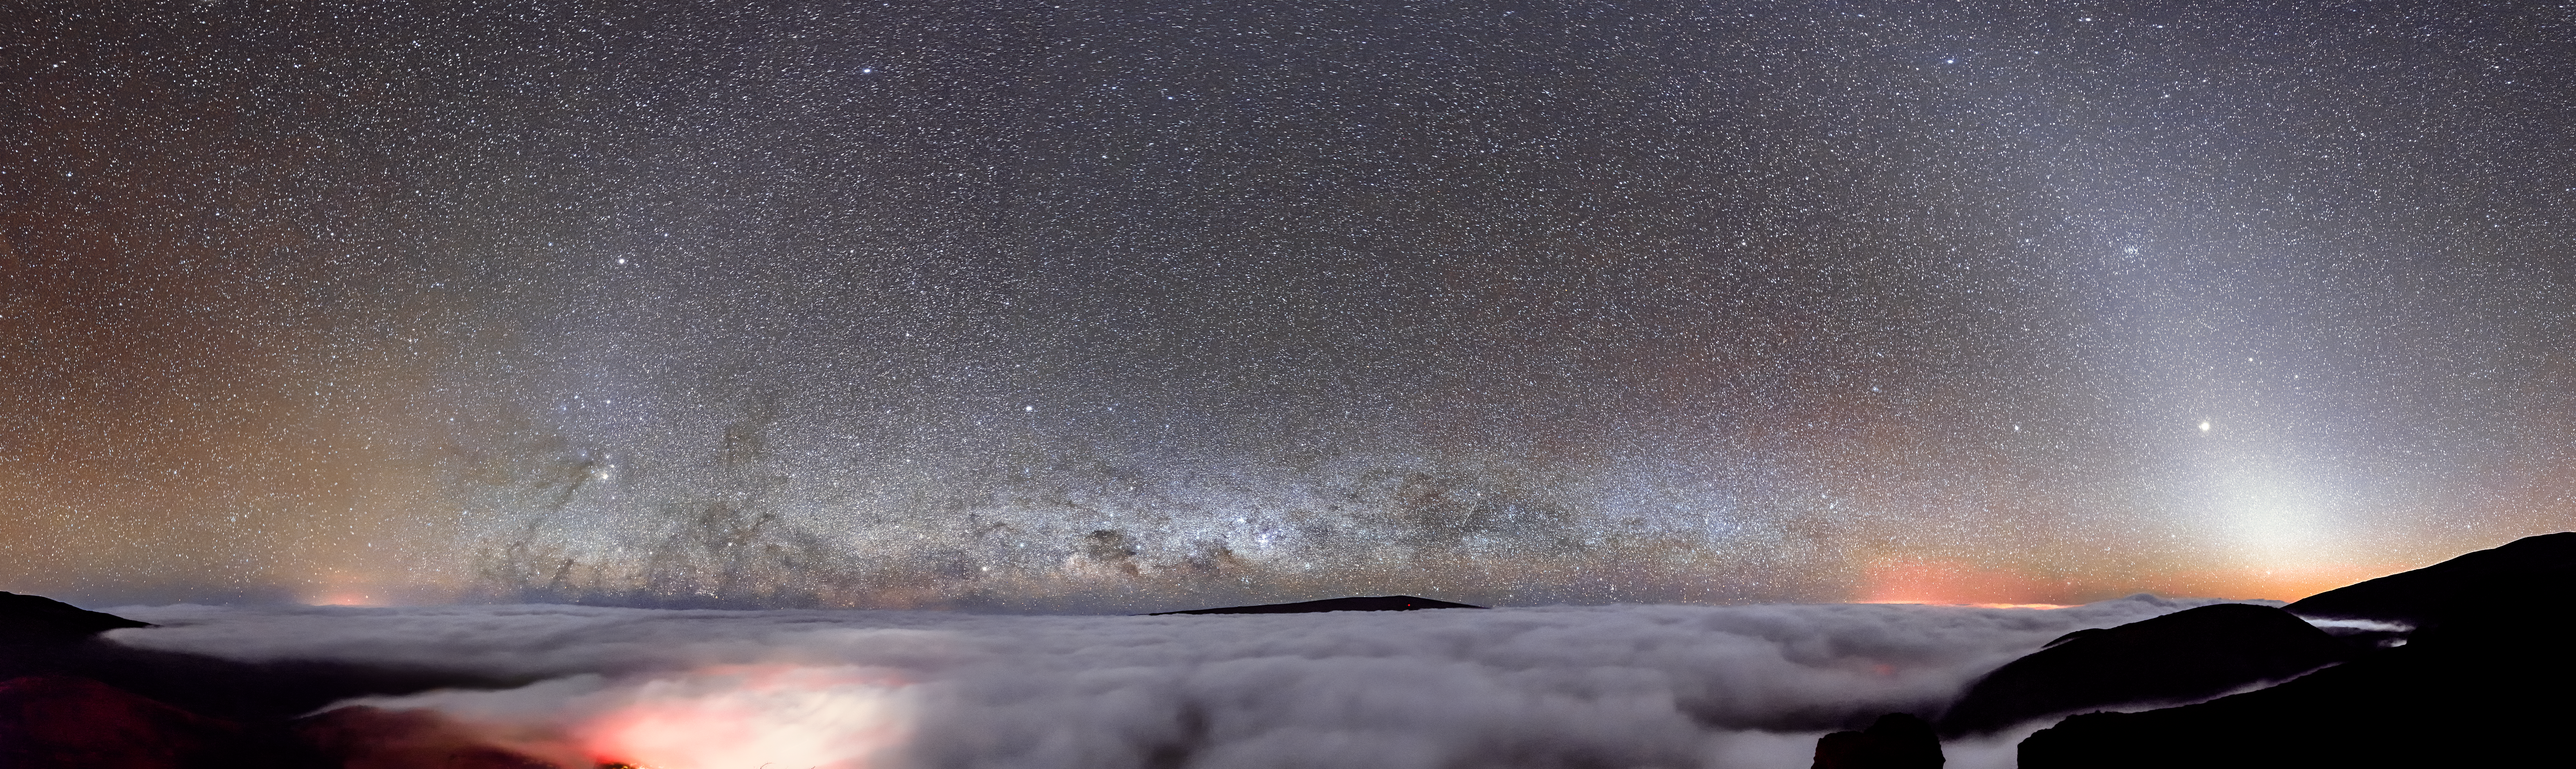

Dome of Reflection

It is easy to assume that the deep void of outer space is completely dark, given the massive distances between celestial objects, but with the proper technique the truer count of all these objects becomes visible. Gemini North, one half of the International Gemini Observatory, operated by NSF NOIRLab, beholds this ethereal view of the brimming sky. With our naked eyes, we can see about 6000 stars, out of around 200 billion in the Milky Way. And this doesn’t even include the plethora of other astronomical objects!

At the bottom of this image, the dense cloud deck below Gemini North’s position suppresses light pollution from neighboring cities. This blanket facilitates a substantially darker and clearer night, and light from fainter stars can more easily be captured. Appearing like a reflection of the clouds, the Milky Way itself is visible on the Hawaiian horizon. Also at the horizon, a bright band glows from the right half of the image — this is sunlight reflecting off of interplanetary dust, creating zodiacal light. On the opposite side of the horizon shines a splash of backscattered sunlight called the gegenschein.

Credit: International Gemini Observatory/NOIRLab/NSF/AURA/J. Chu